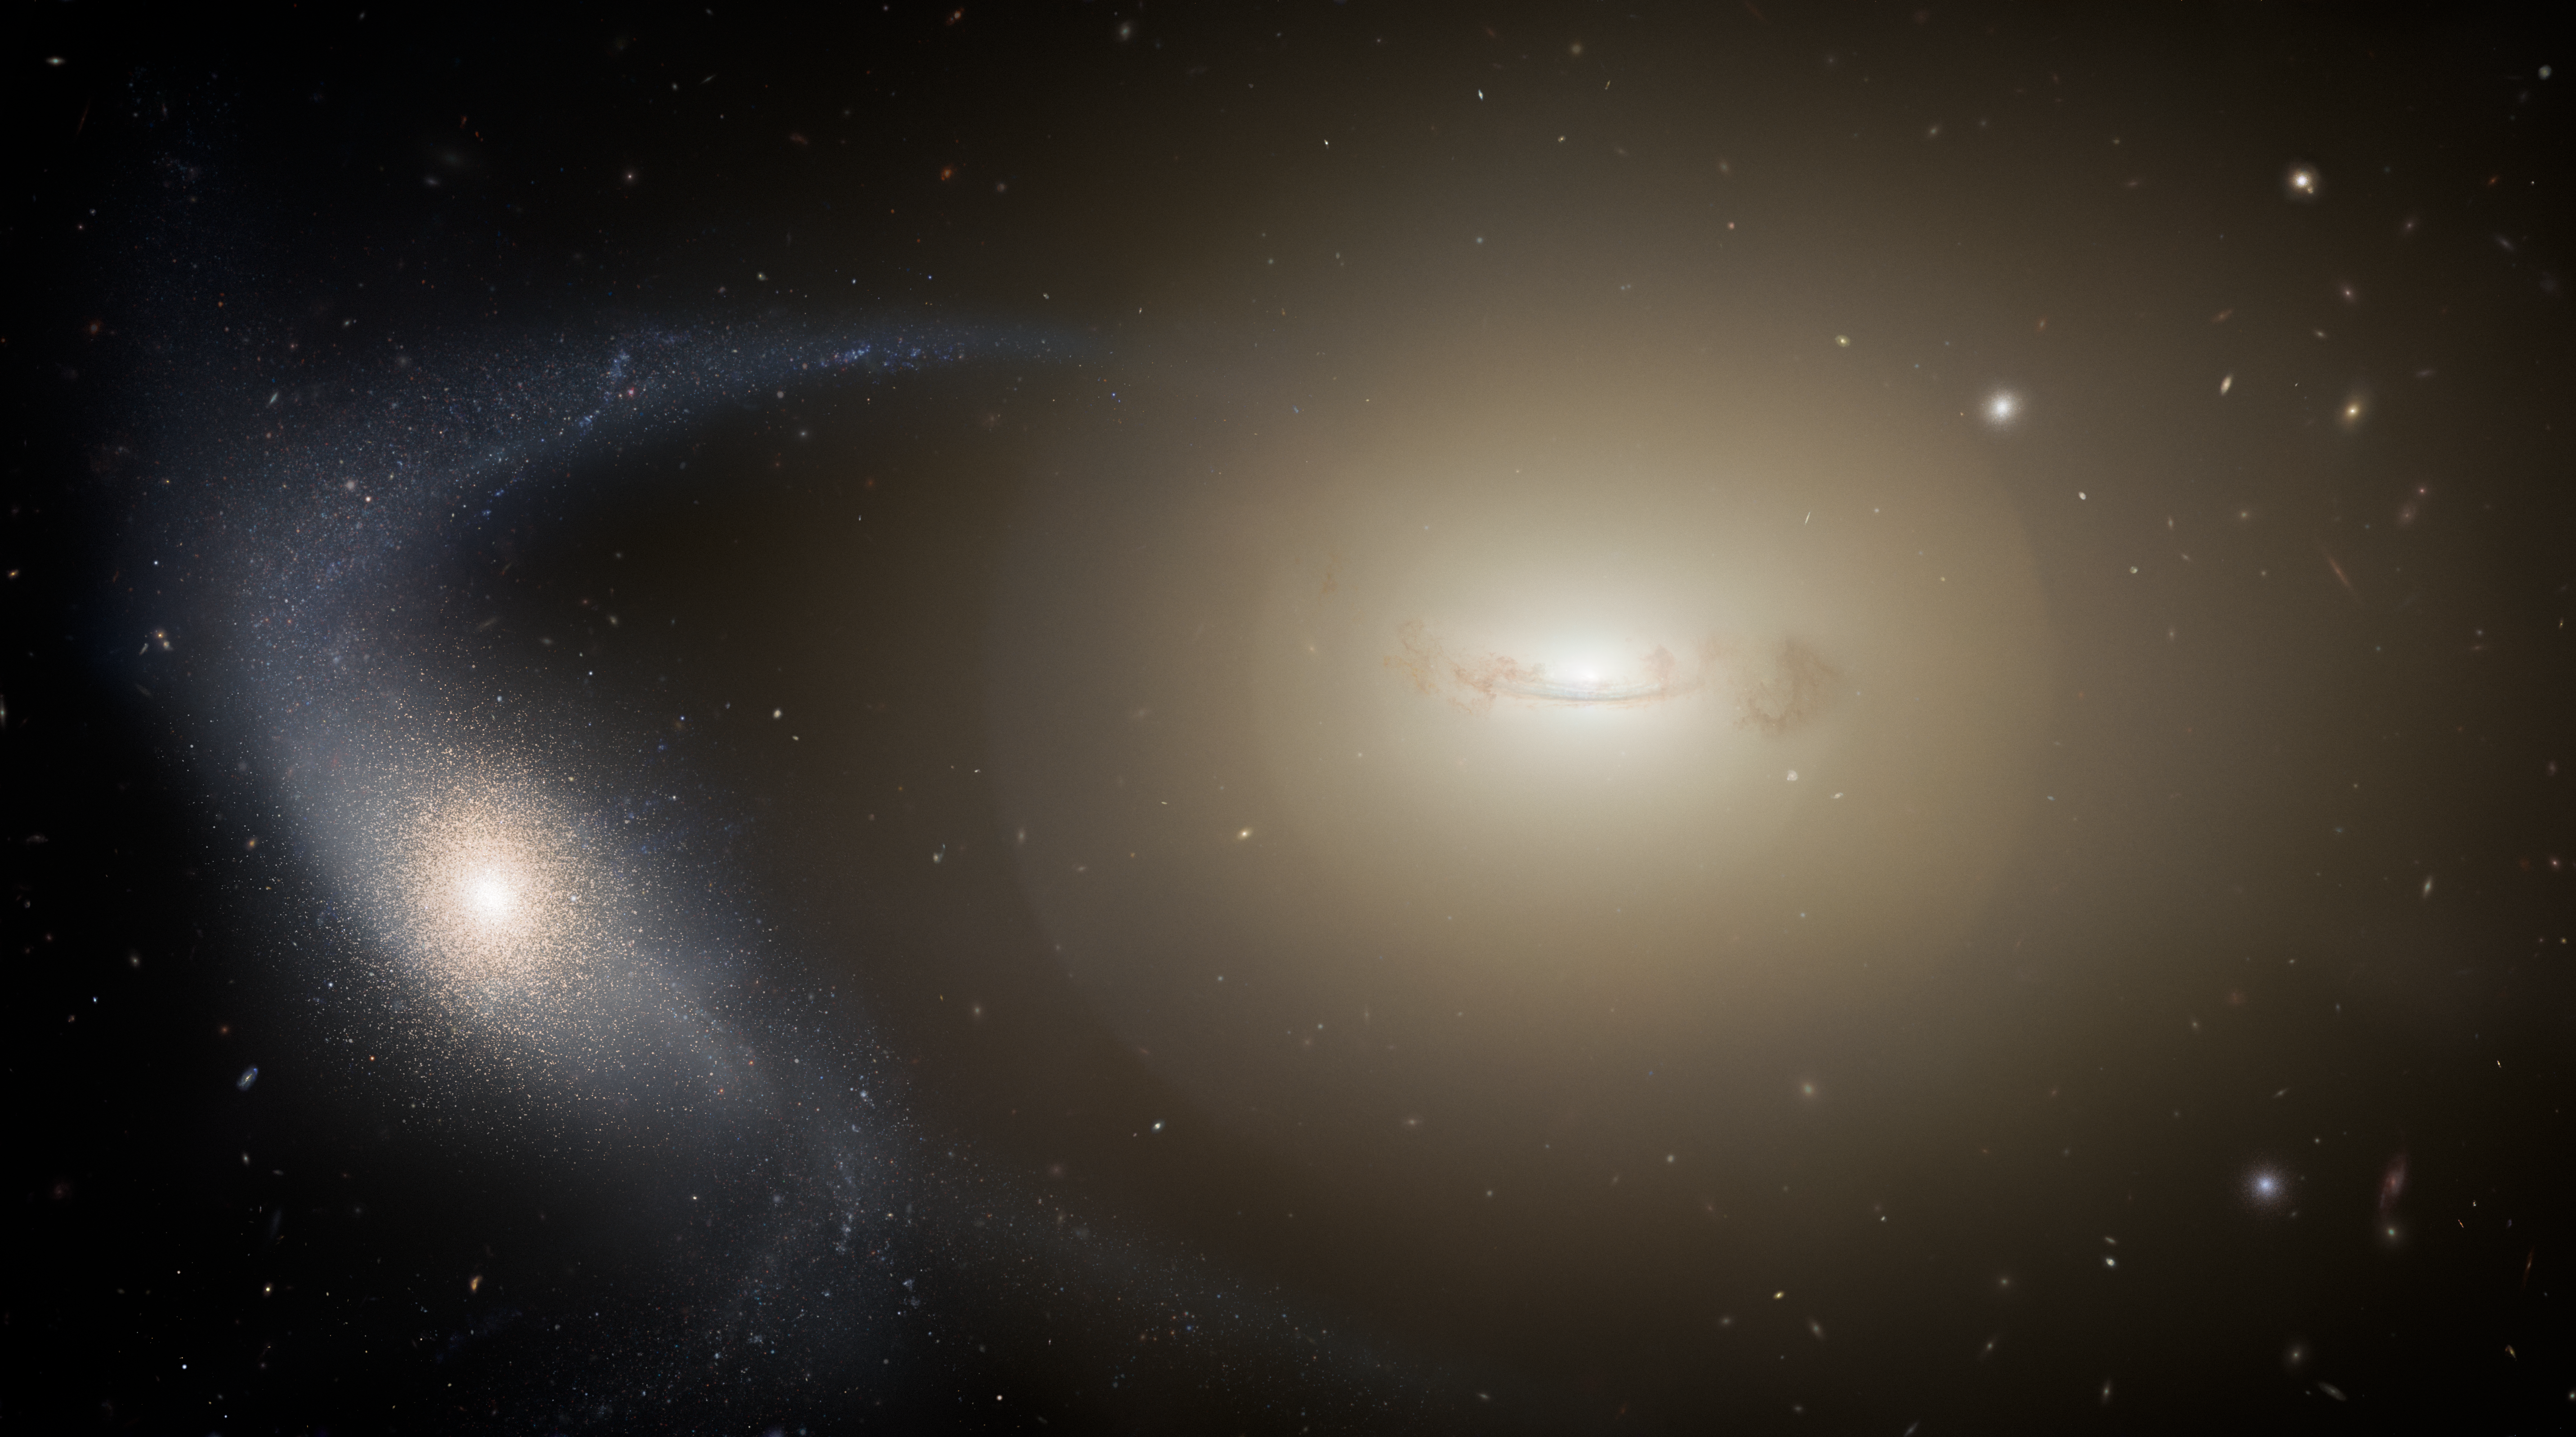

Artist’s impression of a dwarf galaxy undergoing tidal stripping

This illustration shows a dwarf galaxy in the throes of transitioning to an ultra-compact dwarf galaxy as it’s stripped of its outer layers of stars and gas by a nearby larger galaxy. Ultra-compact dwarf galaxies are among the densest stellar groupings in the Universe. Being more compact than other galaxies with similar mass, but larger than star clusters — the objects they most closely resemble — these mystifying objects have defied classification. The missing piece to this puzzle has been a lack of sufficient transitional, or intermediate objects to study. A new galaxy survey, however, fills in these missing pieces to show that many of these enigmatic objects are likely formed from the destruction of dwarf galaxies.

Credit: NOIRLab/NSF/AURA/M. Zamani